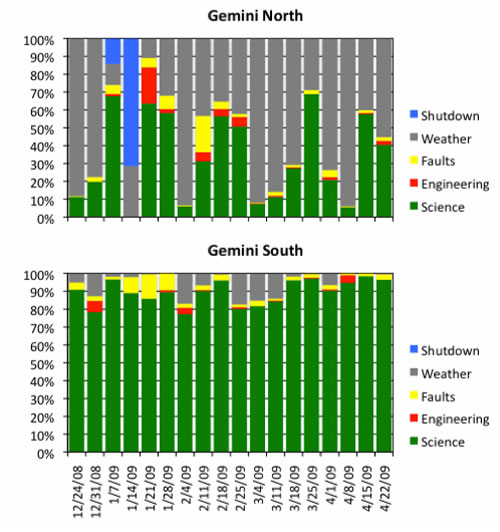

Distribution of use for all time at Gemini North and South

Distribution of use for all time at Gemini North and South, by week for the 18 weeks of Dec 24, 2008 through April 28, 2009.

Credit: International Gemini Observatory/NOIRLab/NSF/AURA